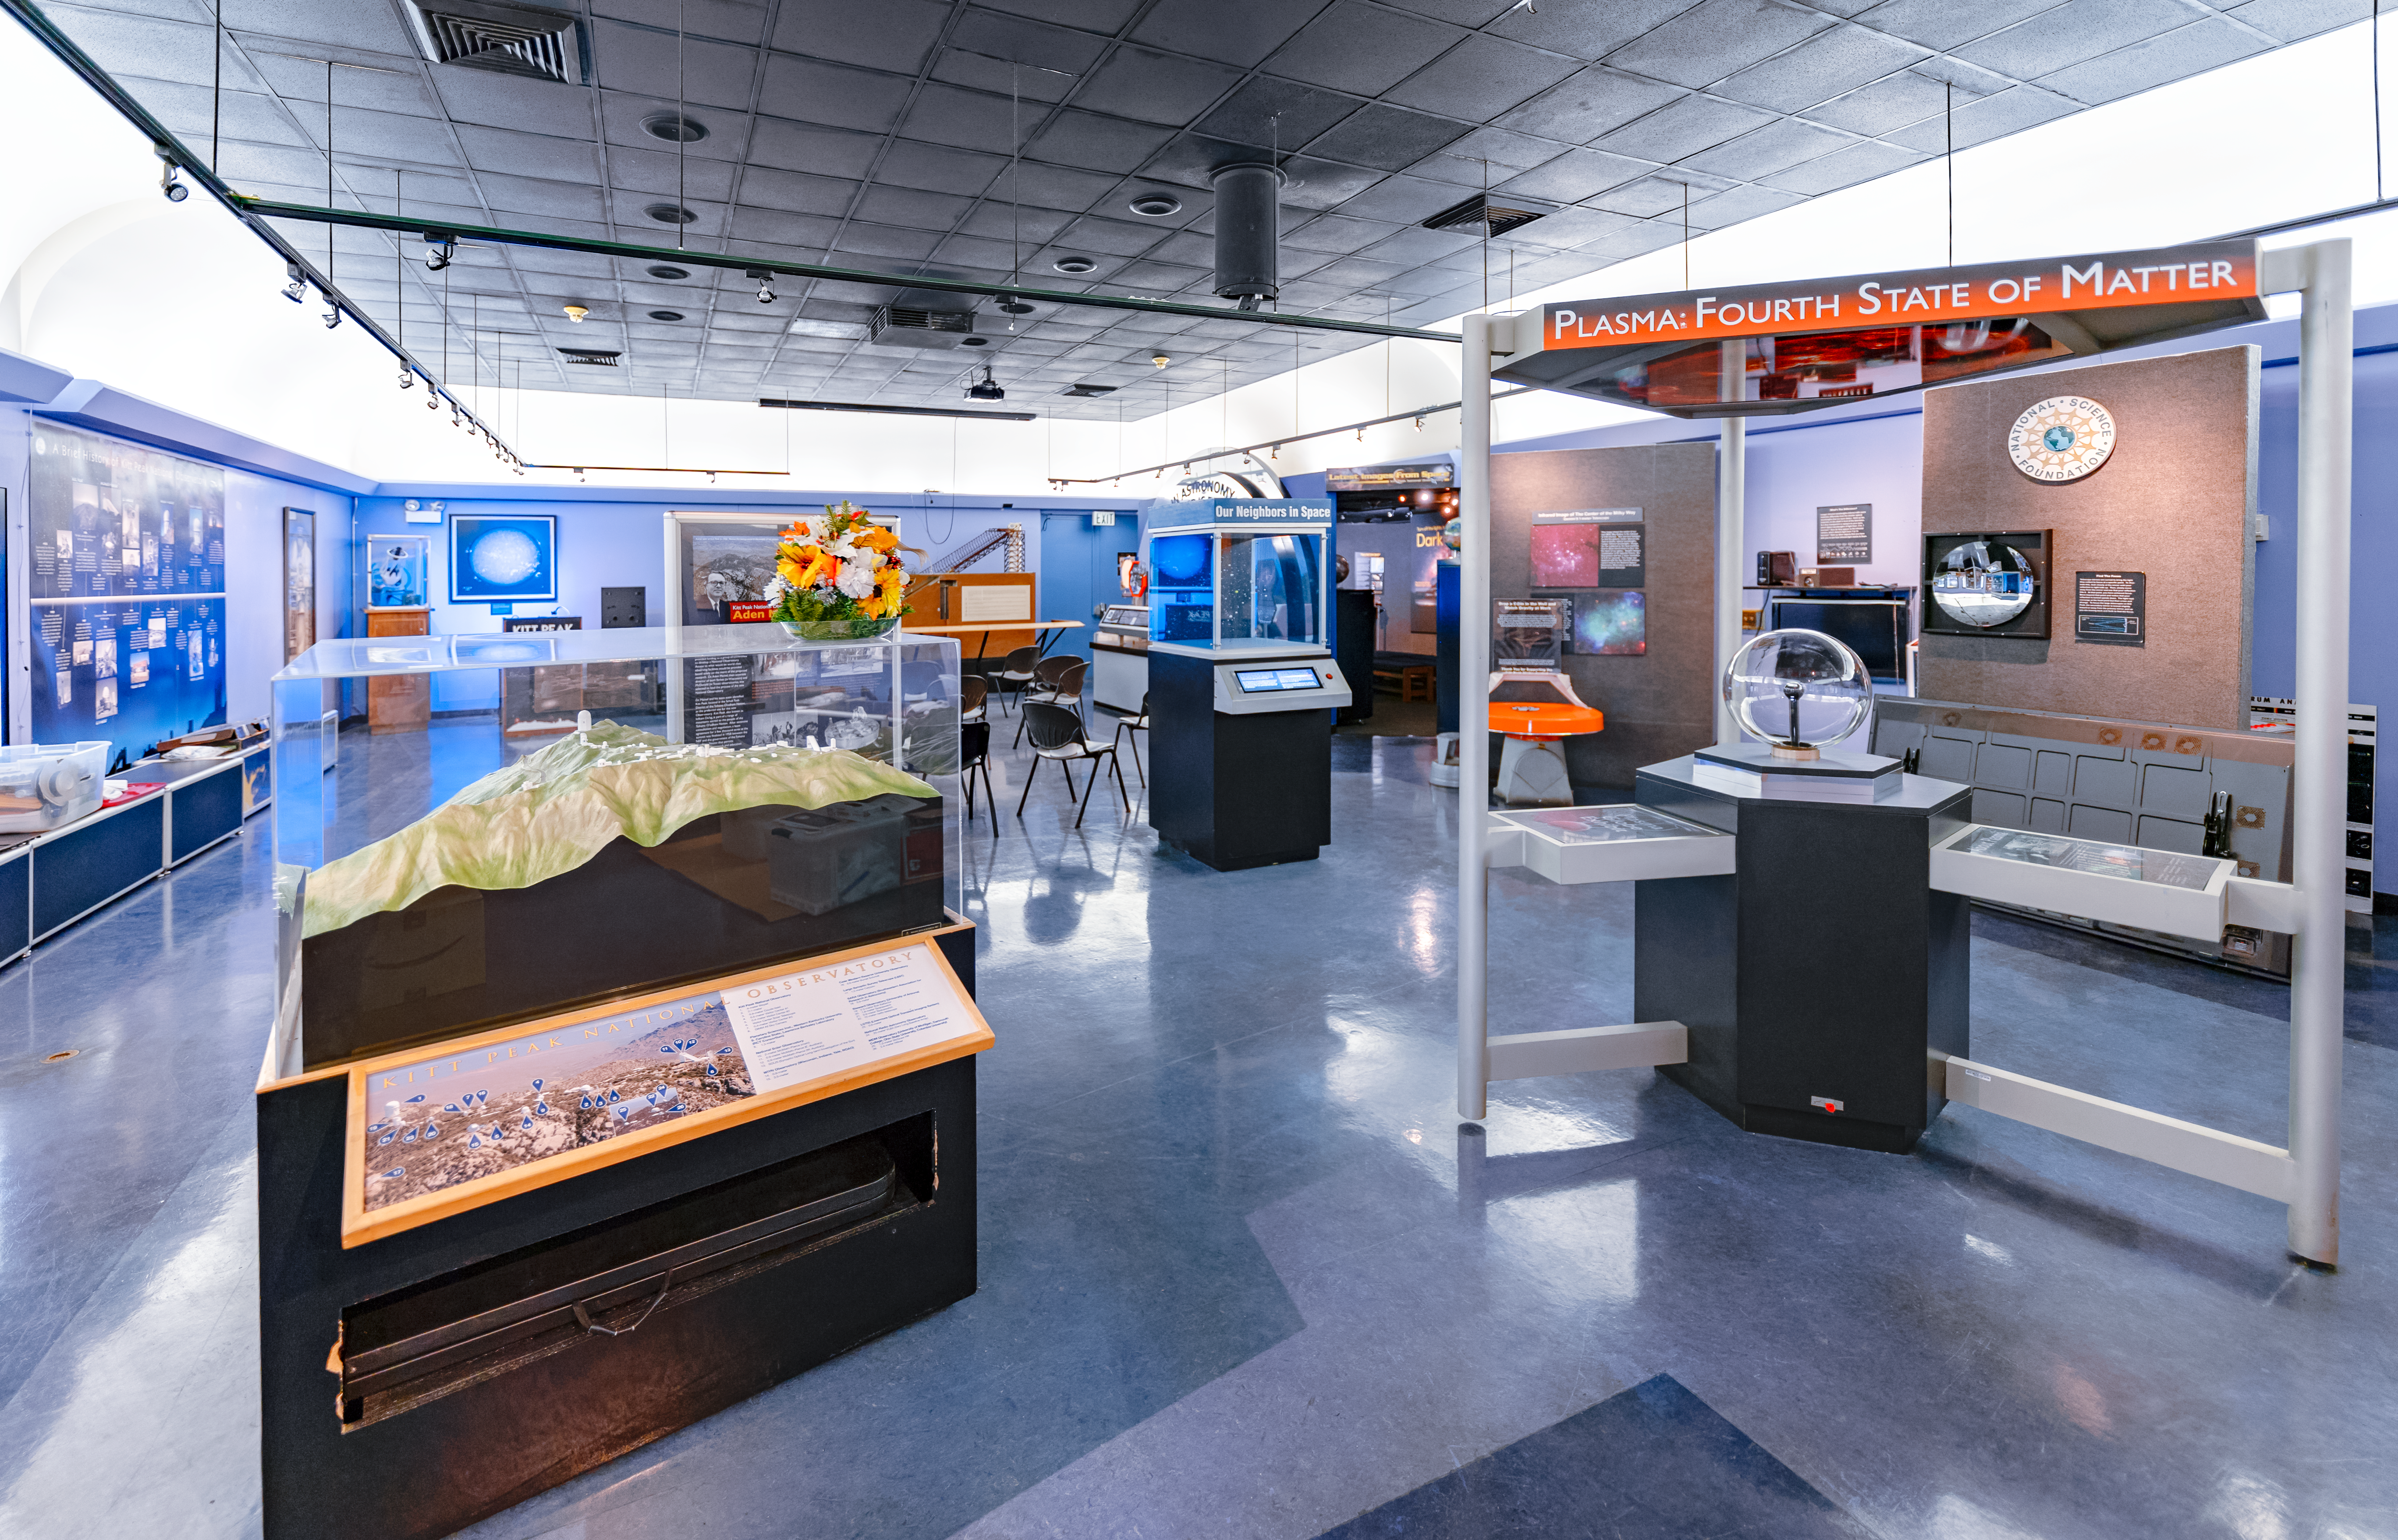

Kitt Peak Visitor Center Interior

The interior exhibits of the Kitt Peak Visitor Center at Kitt Peak National Observatory in Arizona.

Credit: KPNO/NOIRLab/NSF/AURA/T. Slovinský